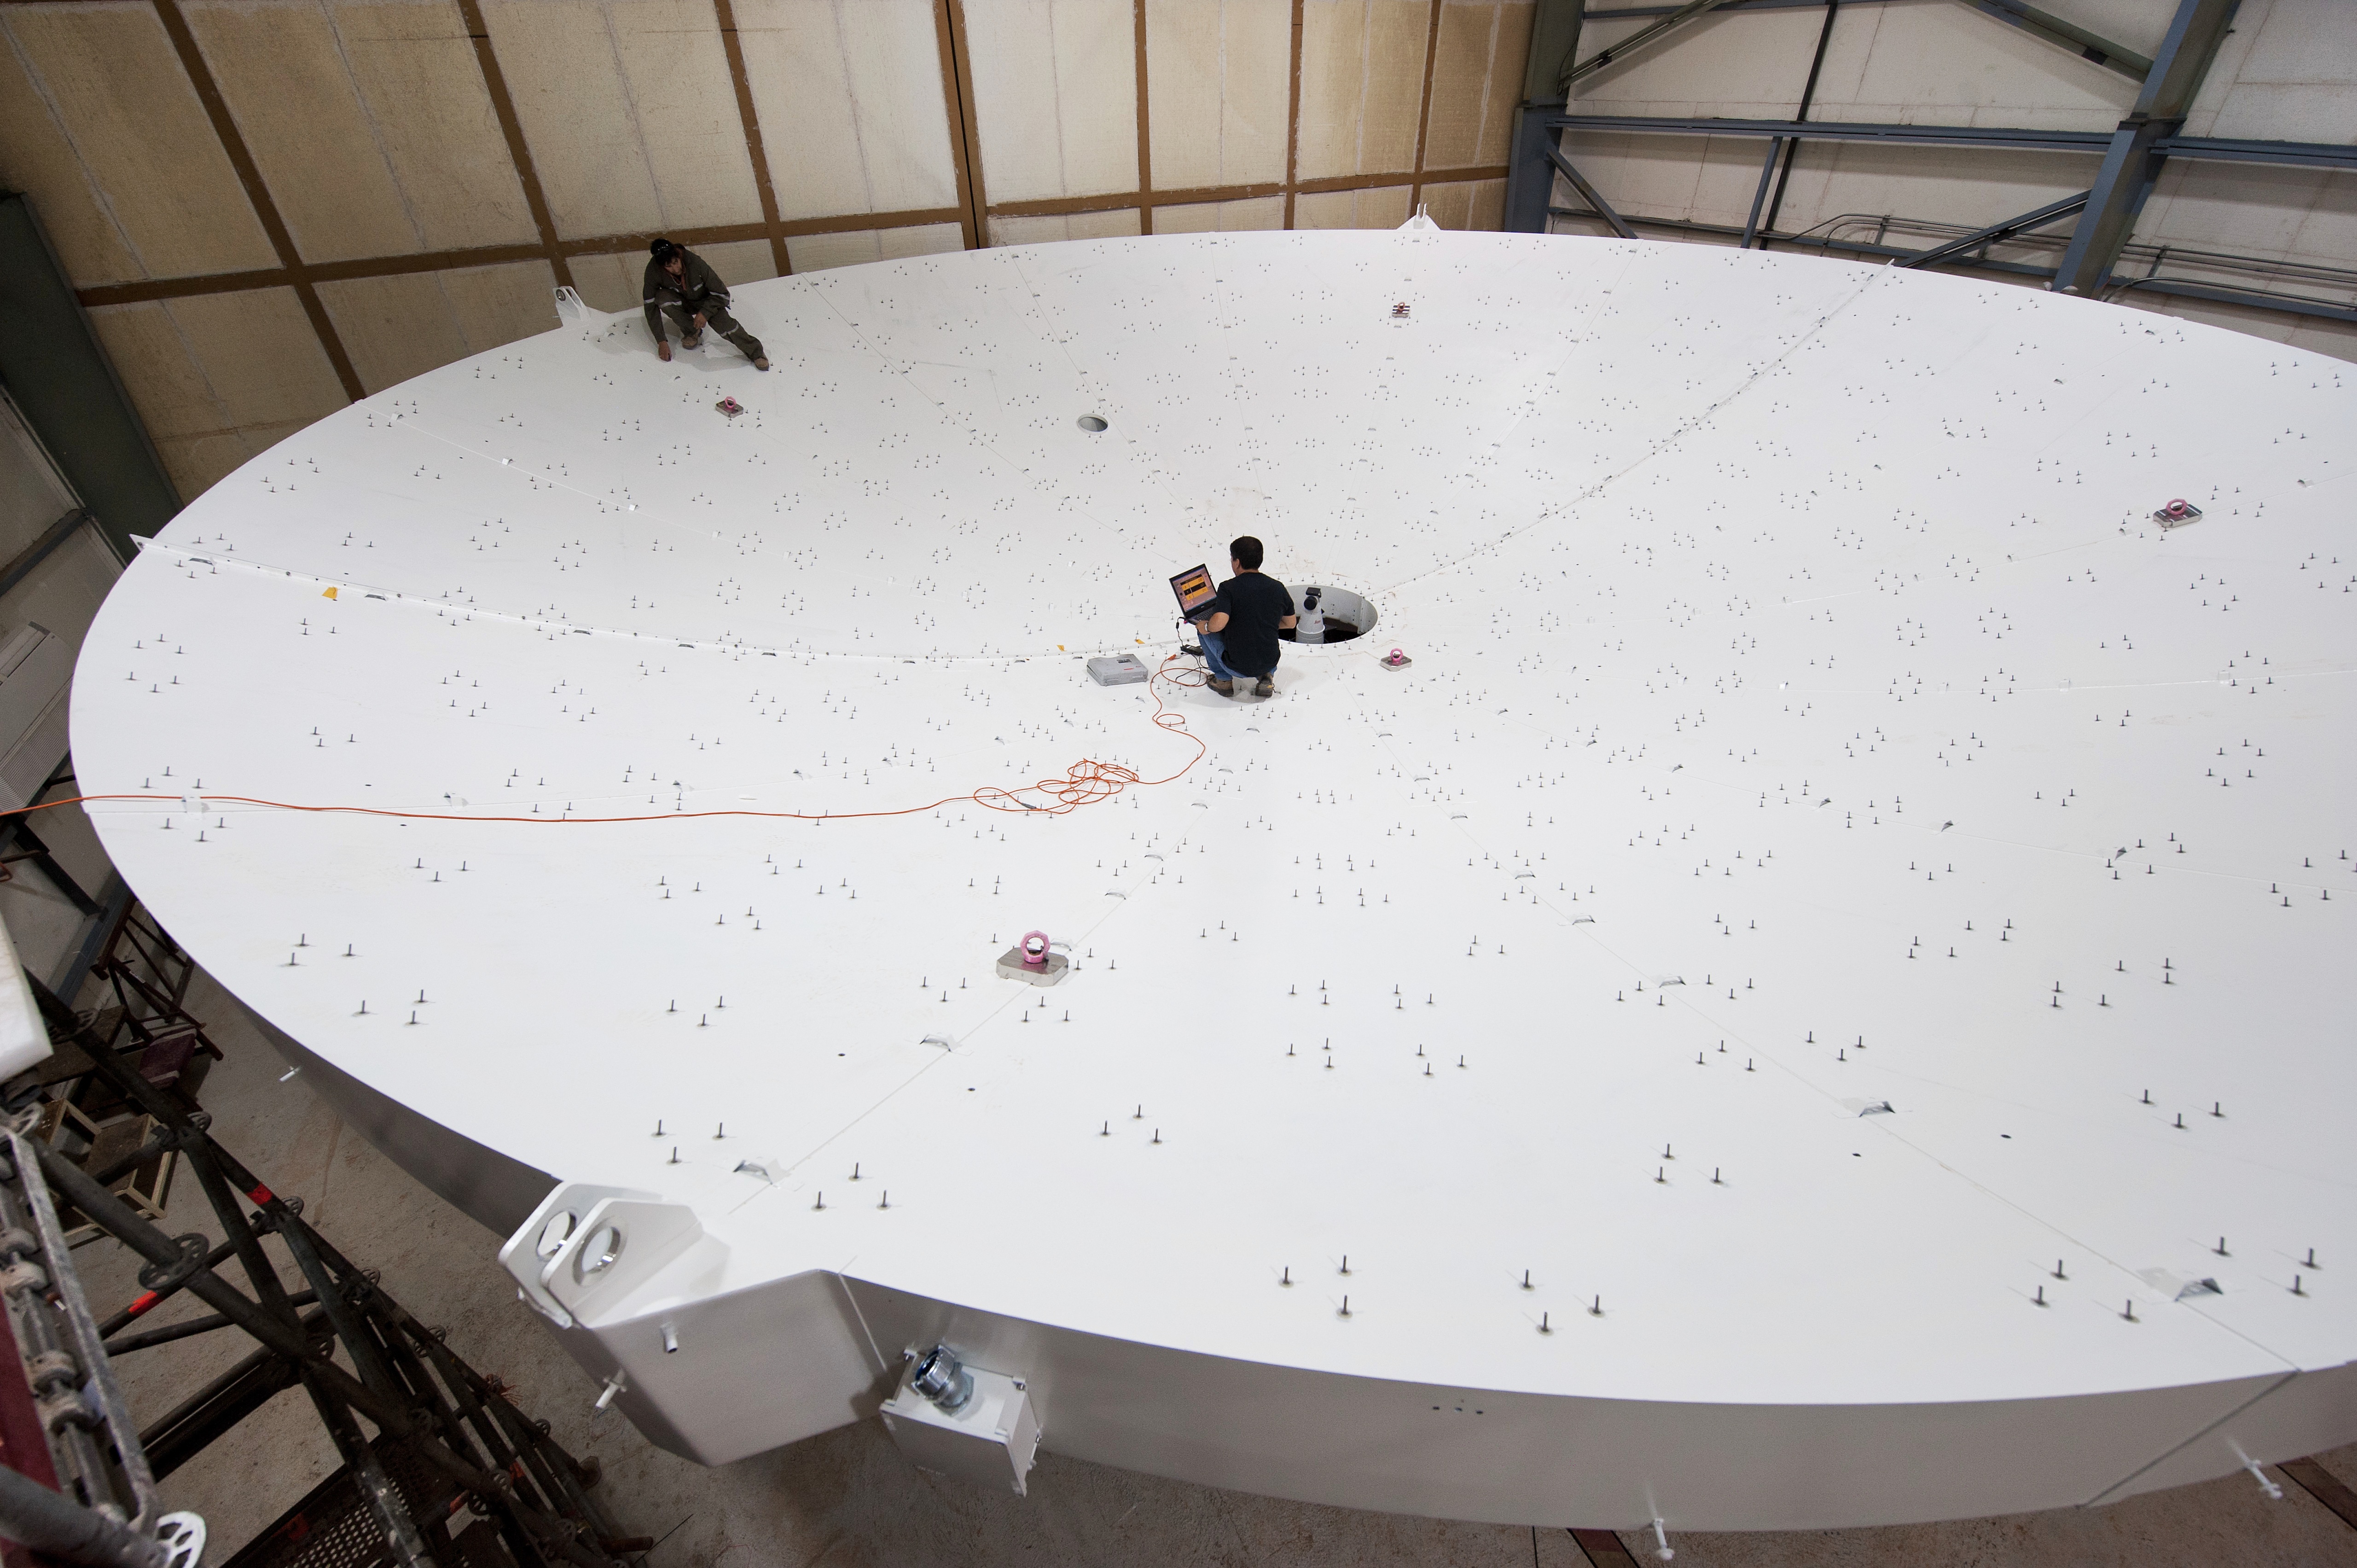

European assembly site

Assembly of an ALMA dish.

Credit: M. Alexander (ESO)